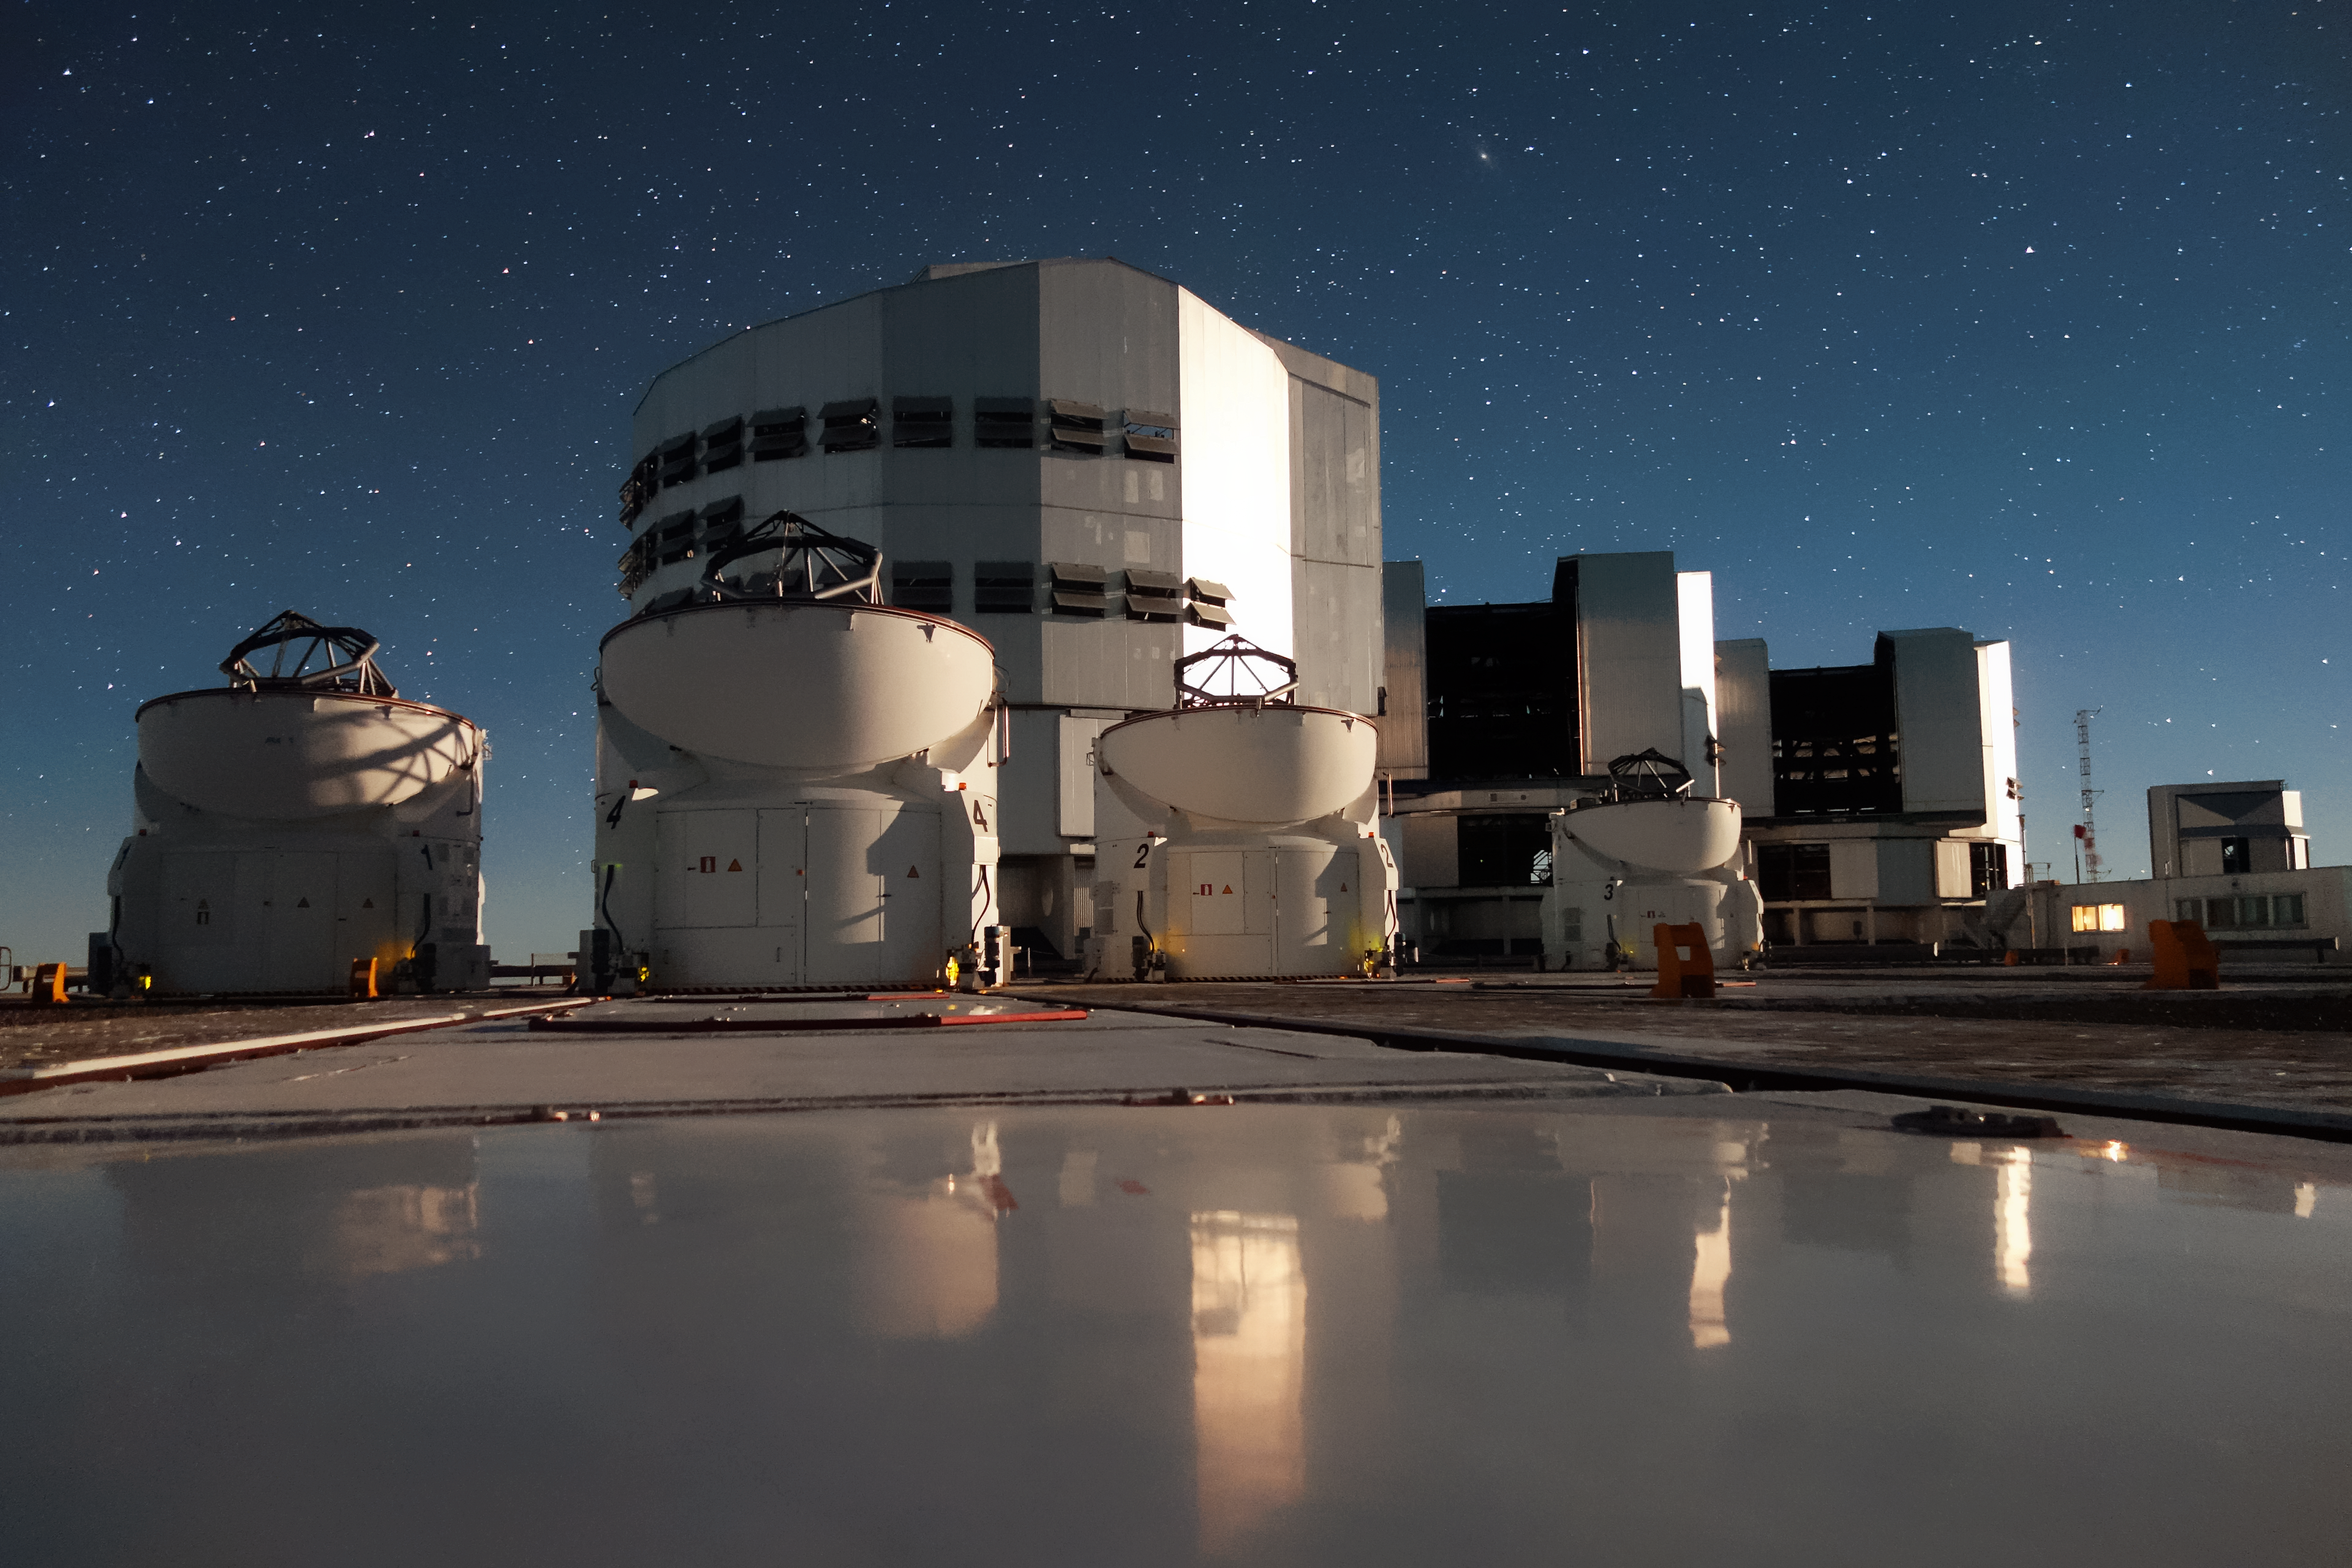

Group portrait at Paranal

The VLT family atop Cerro Paranal. Three of the four VLT Unit Telescopes, all four of the Auxiliary Telescopes, and, in the background, the VLT Survey Telescope all appear, casting a shimmering reflection.

Credit: ESO/J. Girard (djulik.com)